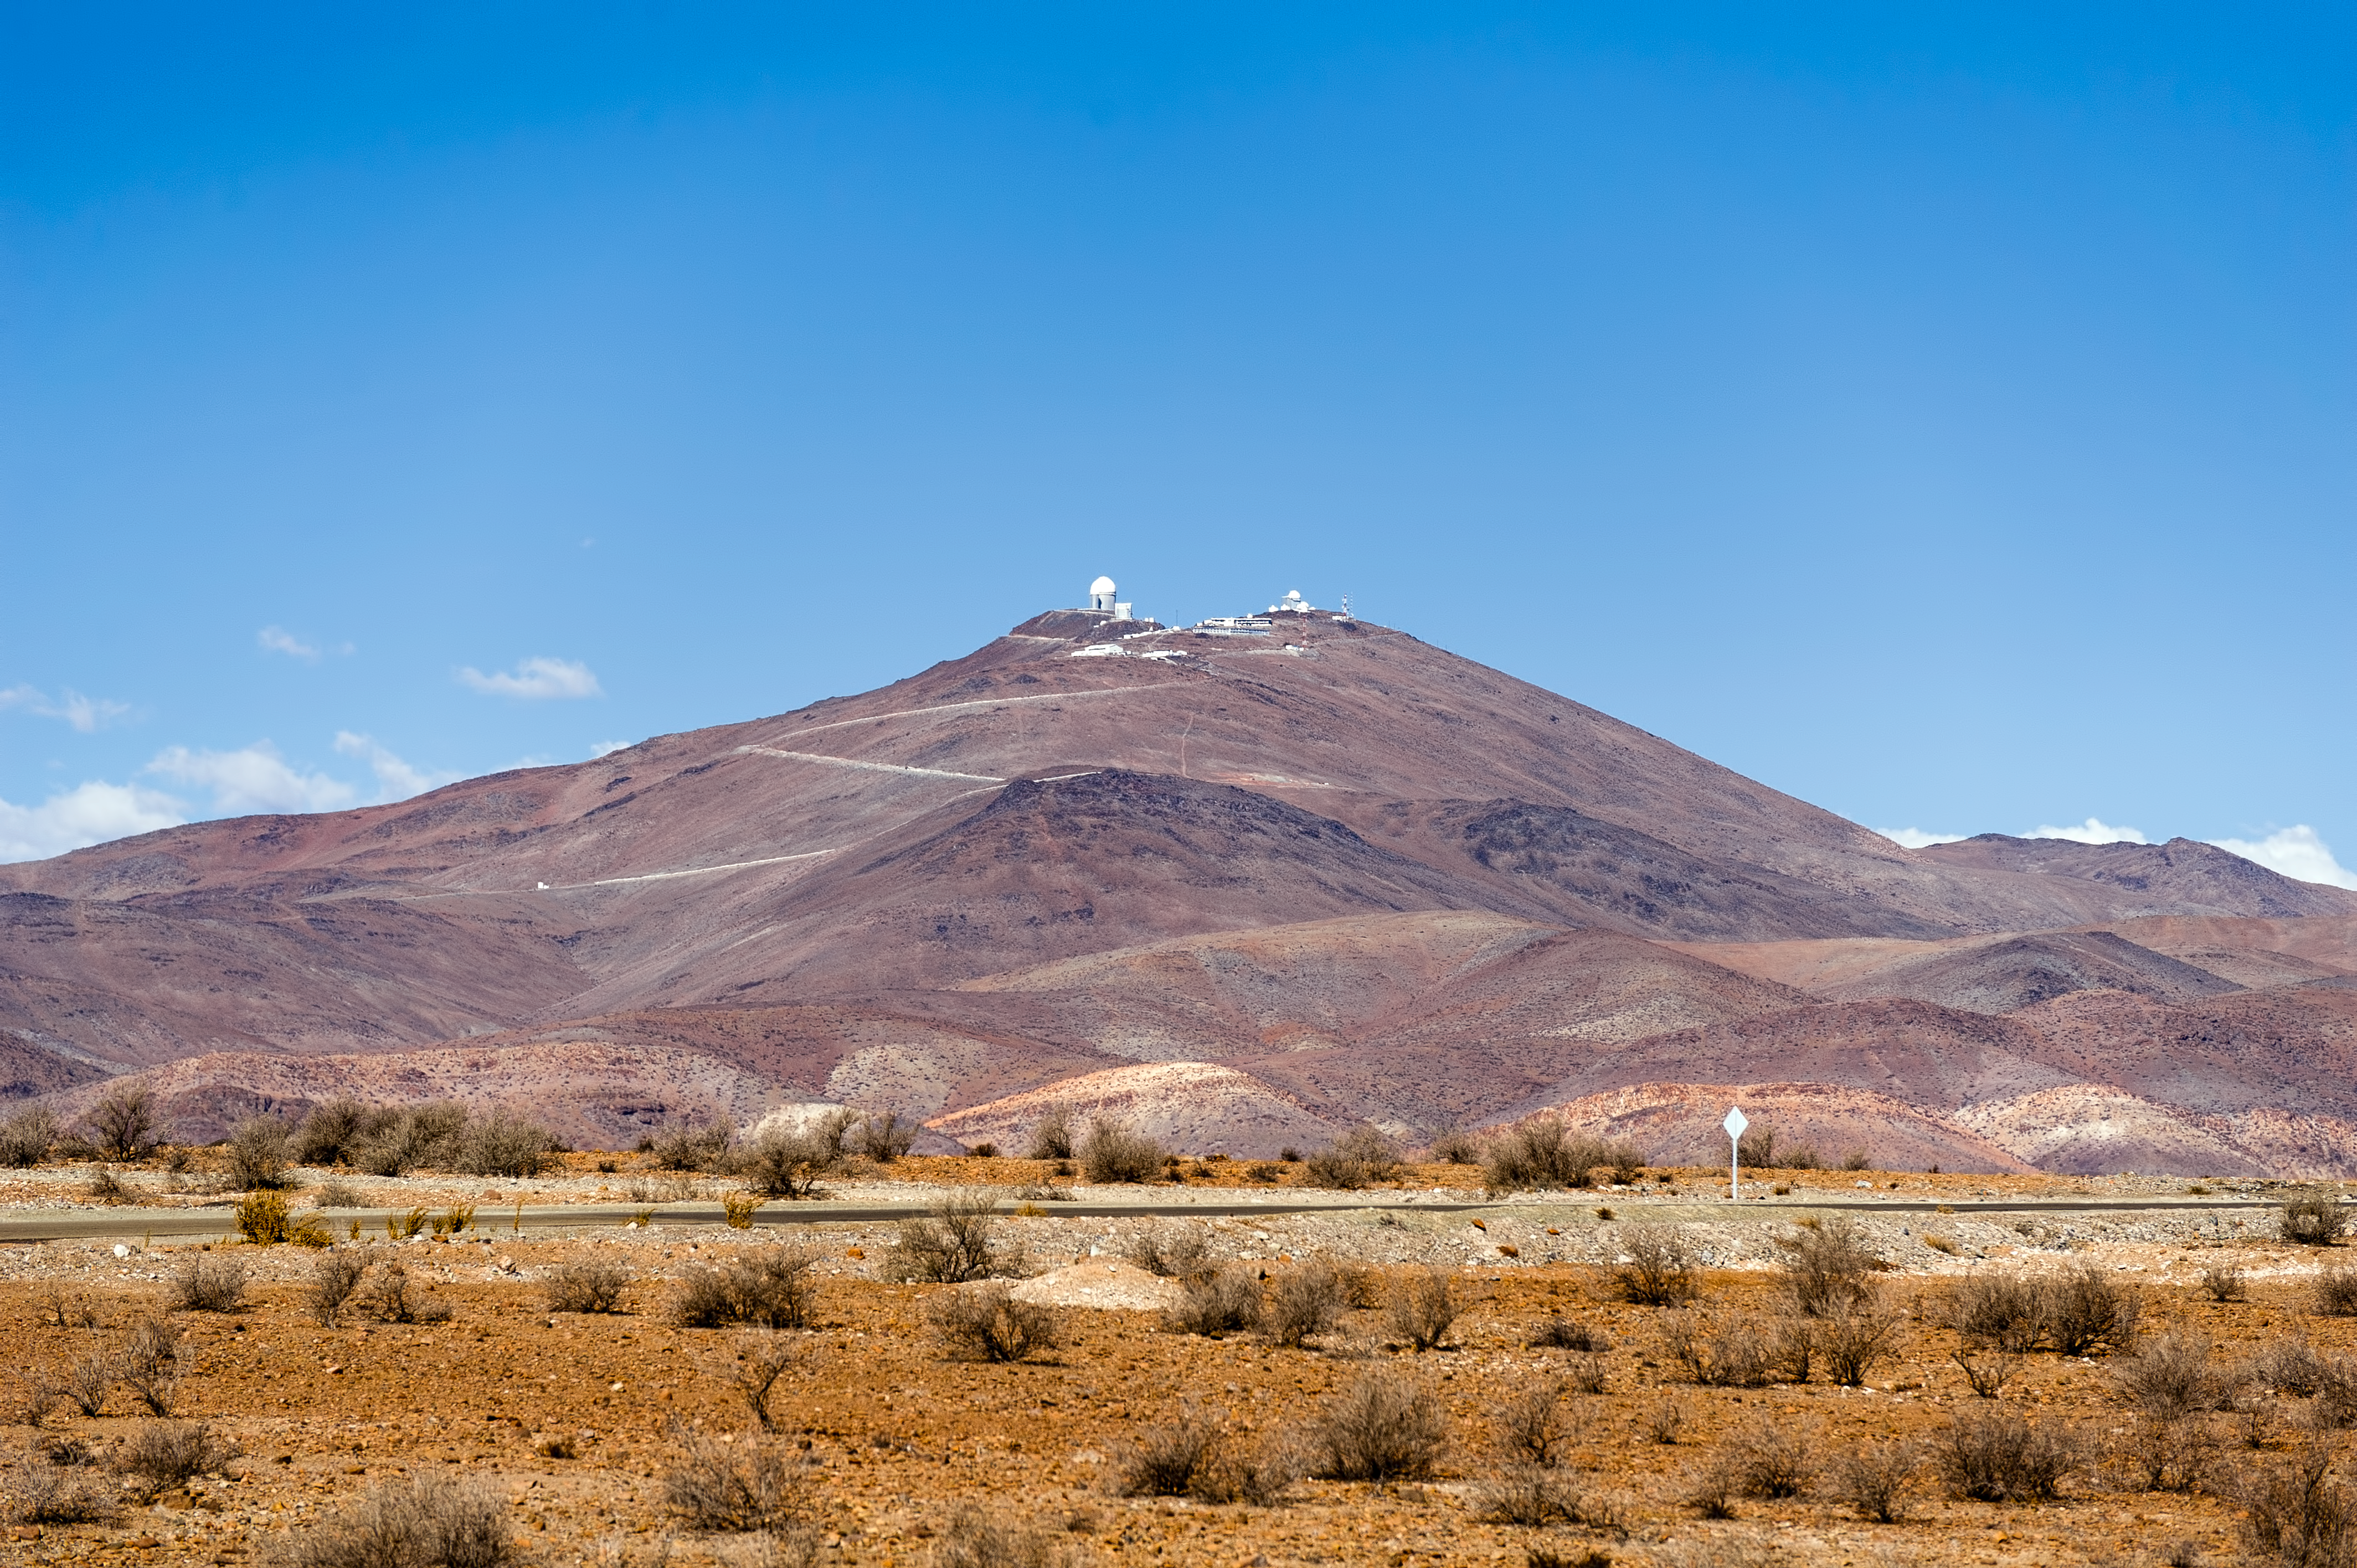

La Silla and surroundings

La Silla, in the southern part of the Atacama desert, 600 km north of Santiago de Chile and at an altitude of 2400 metres is the home of ESO's original observing site.

Credit: ESO/José Francisco Salgado (josefrancisco.org)